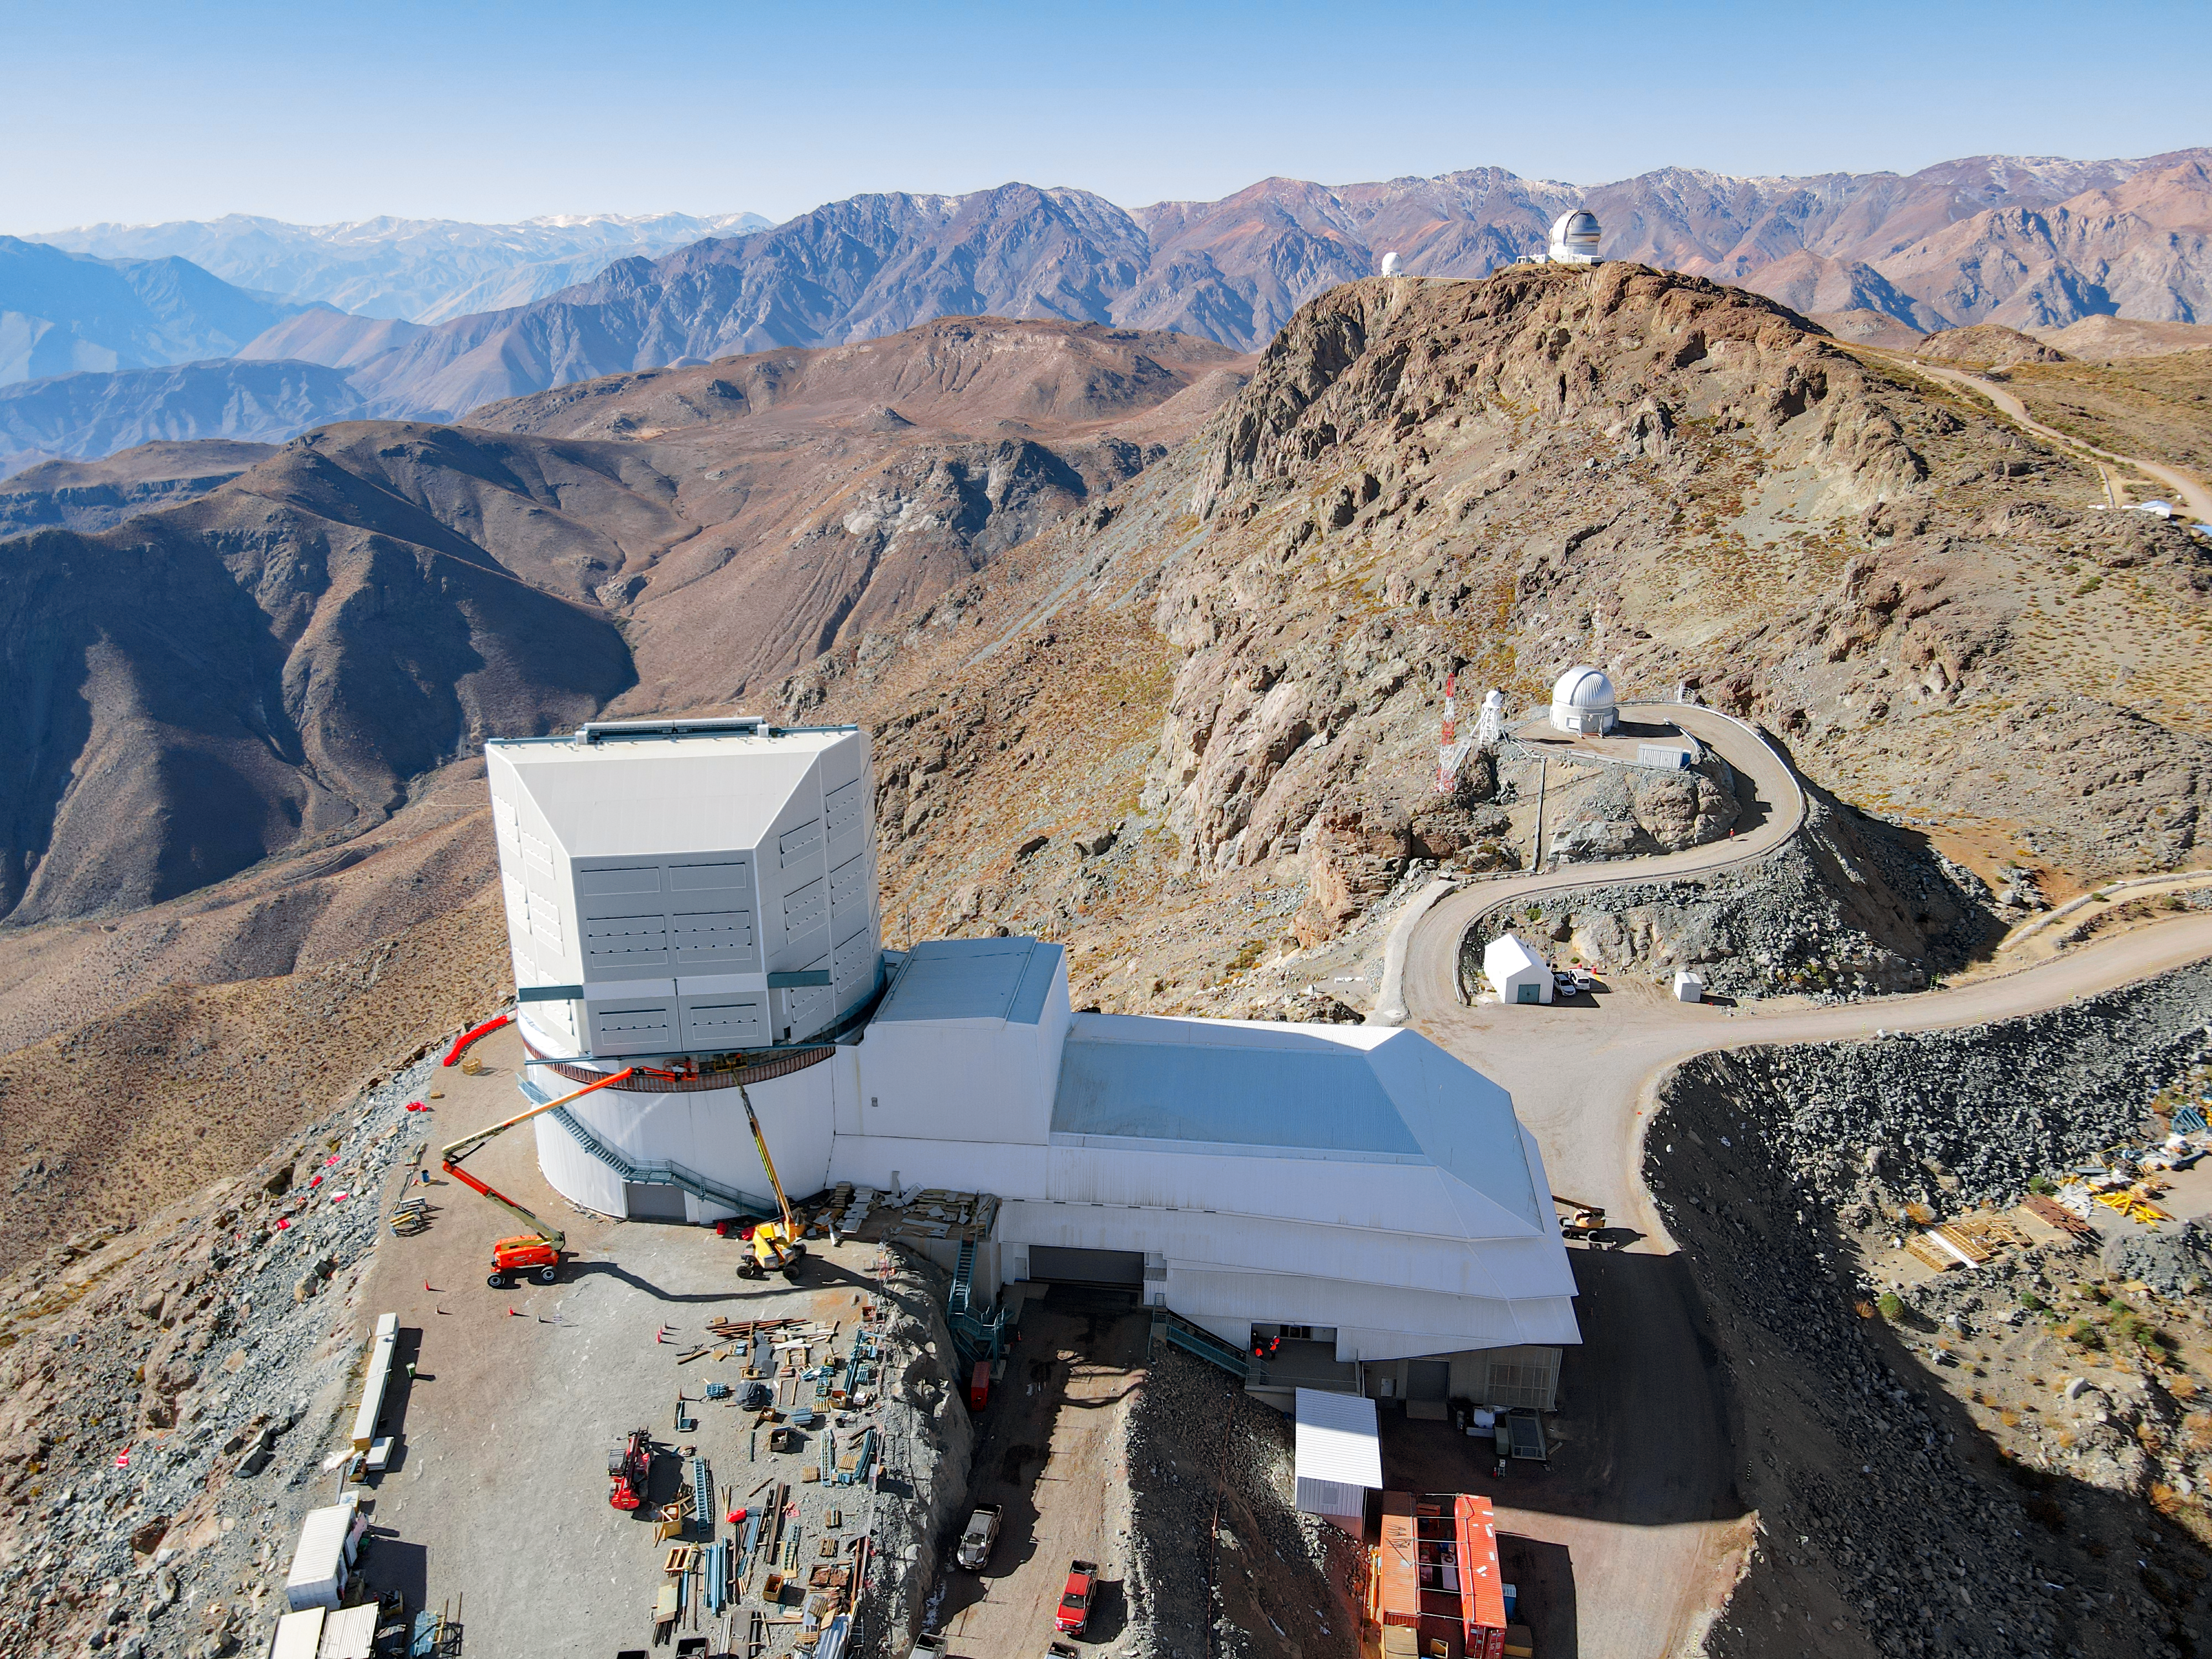

Vera C. Rubin Observatory under construction

This image shows Vera C. Rubin Observatory, currently under construction atop Cerro Pachón in the Chilean Andes. Rubin Observatory will conduct an unprecedented, decade-long survey of the optical sky called the Legacy Survey of Space and Time. Once Rubin Observatory begins operations it will revolutionize the field of astronomy and what we know about the Universe.

Credit: Rubin Observatory/NSF/AURA/O. Rivera